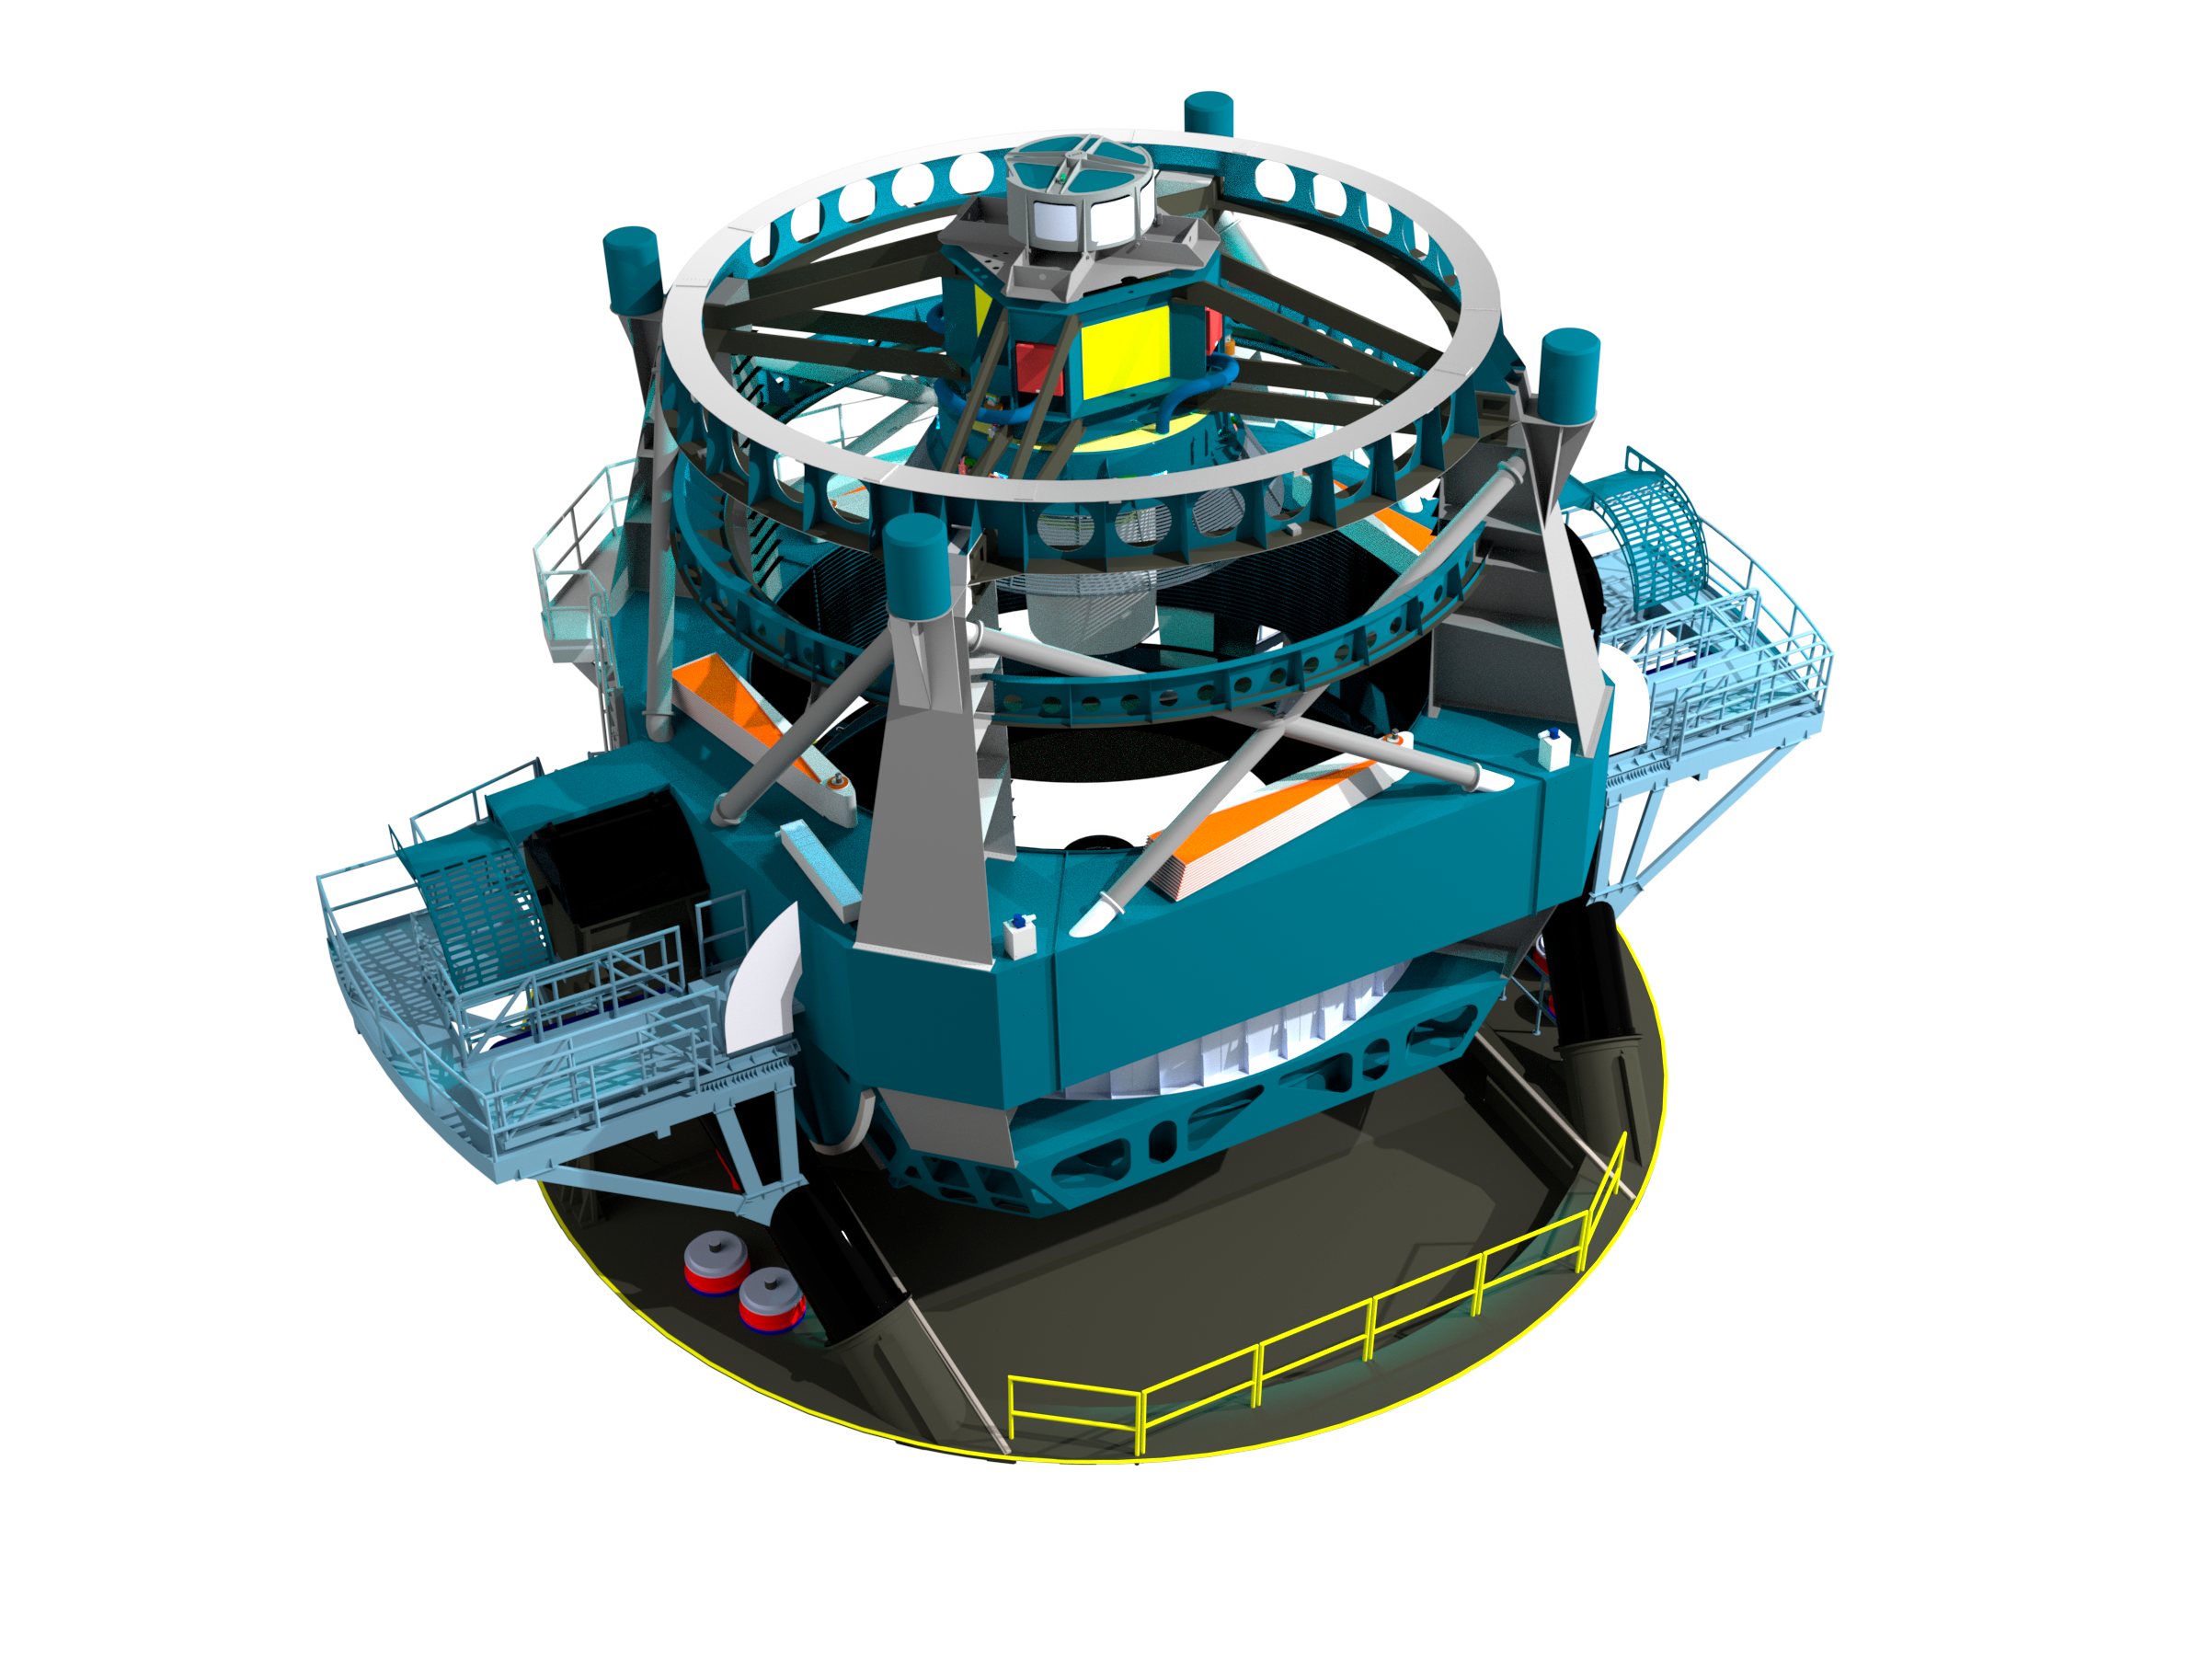

Telescope Design 2012

A three dimensional rendering of the baseline design for the LSST with the telescope pointed towards zenith.

Credit: Rubin Observatory/NSF/AURA